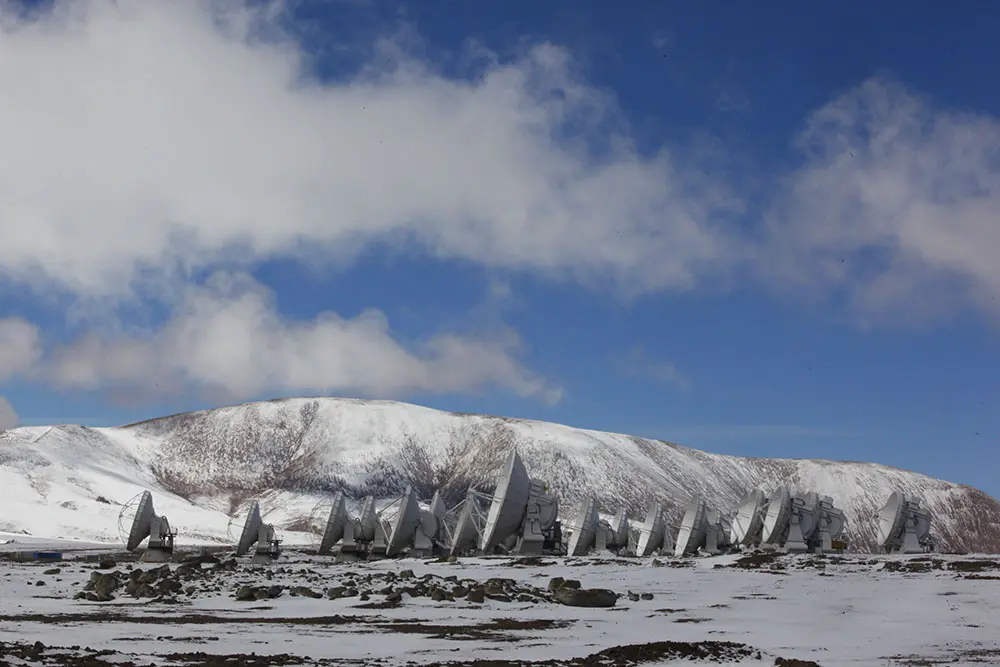

Snowy Antennas at AOS

The ALMA Observatory is located in the Chajnantor Plateau over 5000 meters above sea level. In this image: a snowy day at the largest Radio Observatory on the planet.

Credit: Carlos Padilla - AUI/NRAO